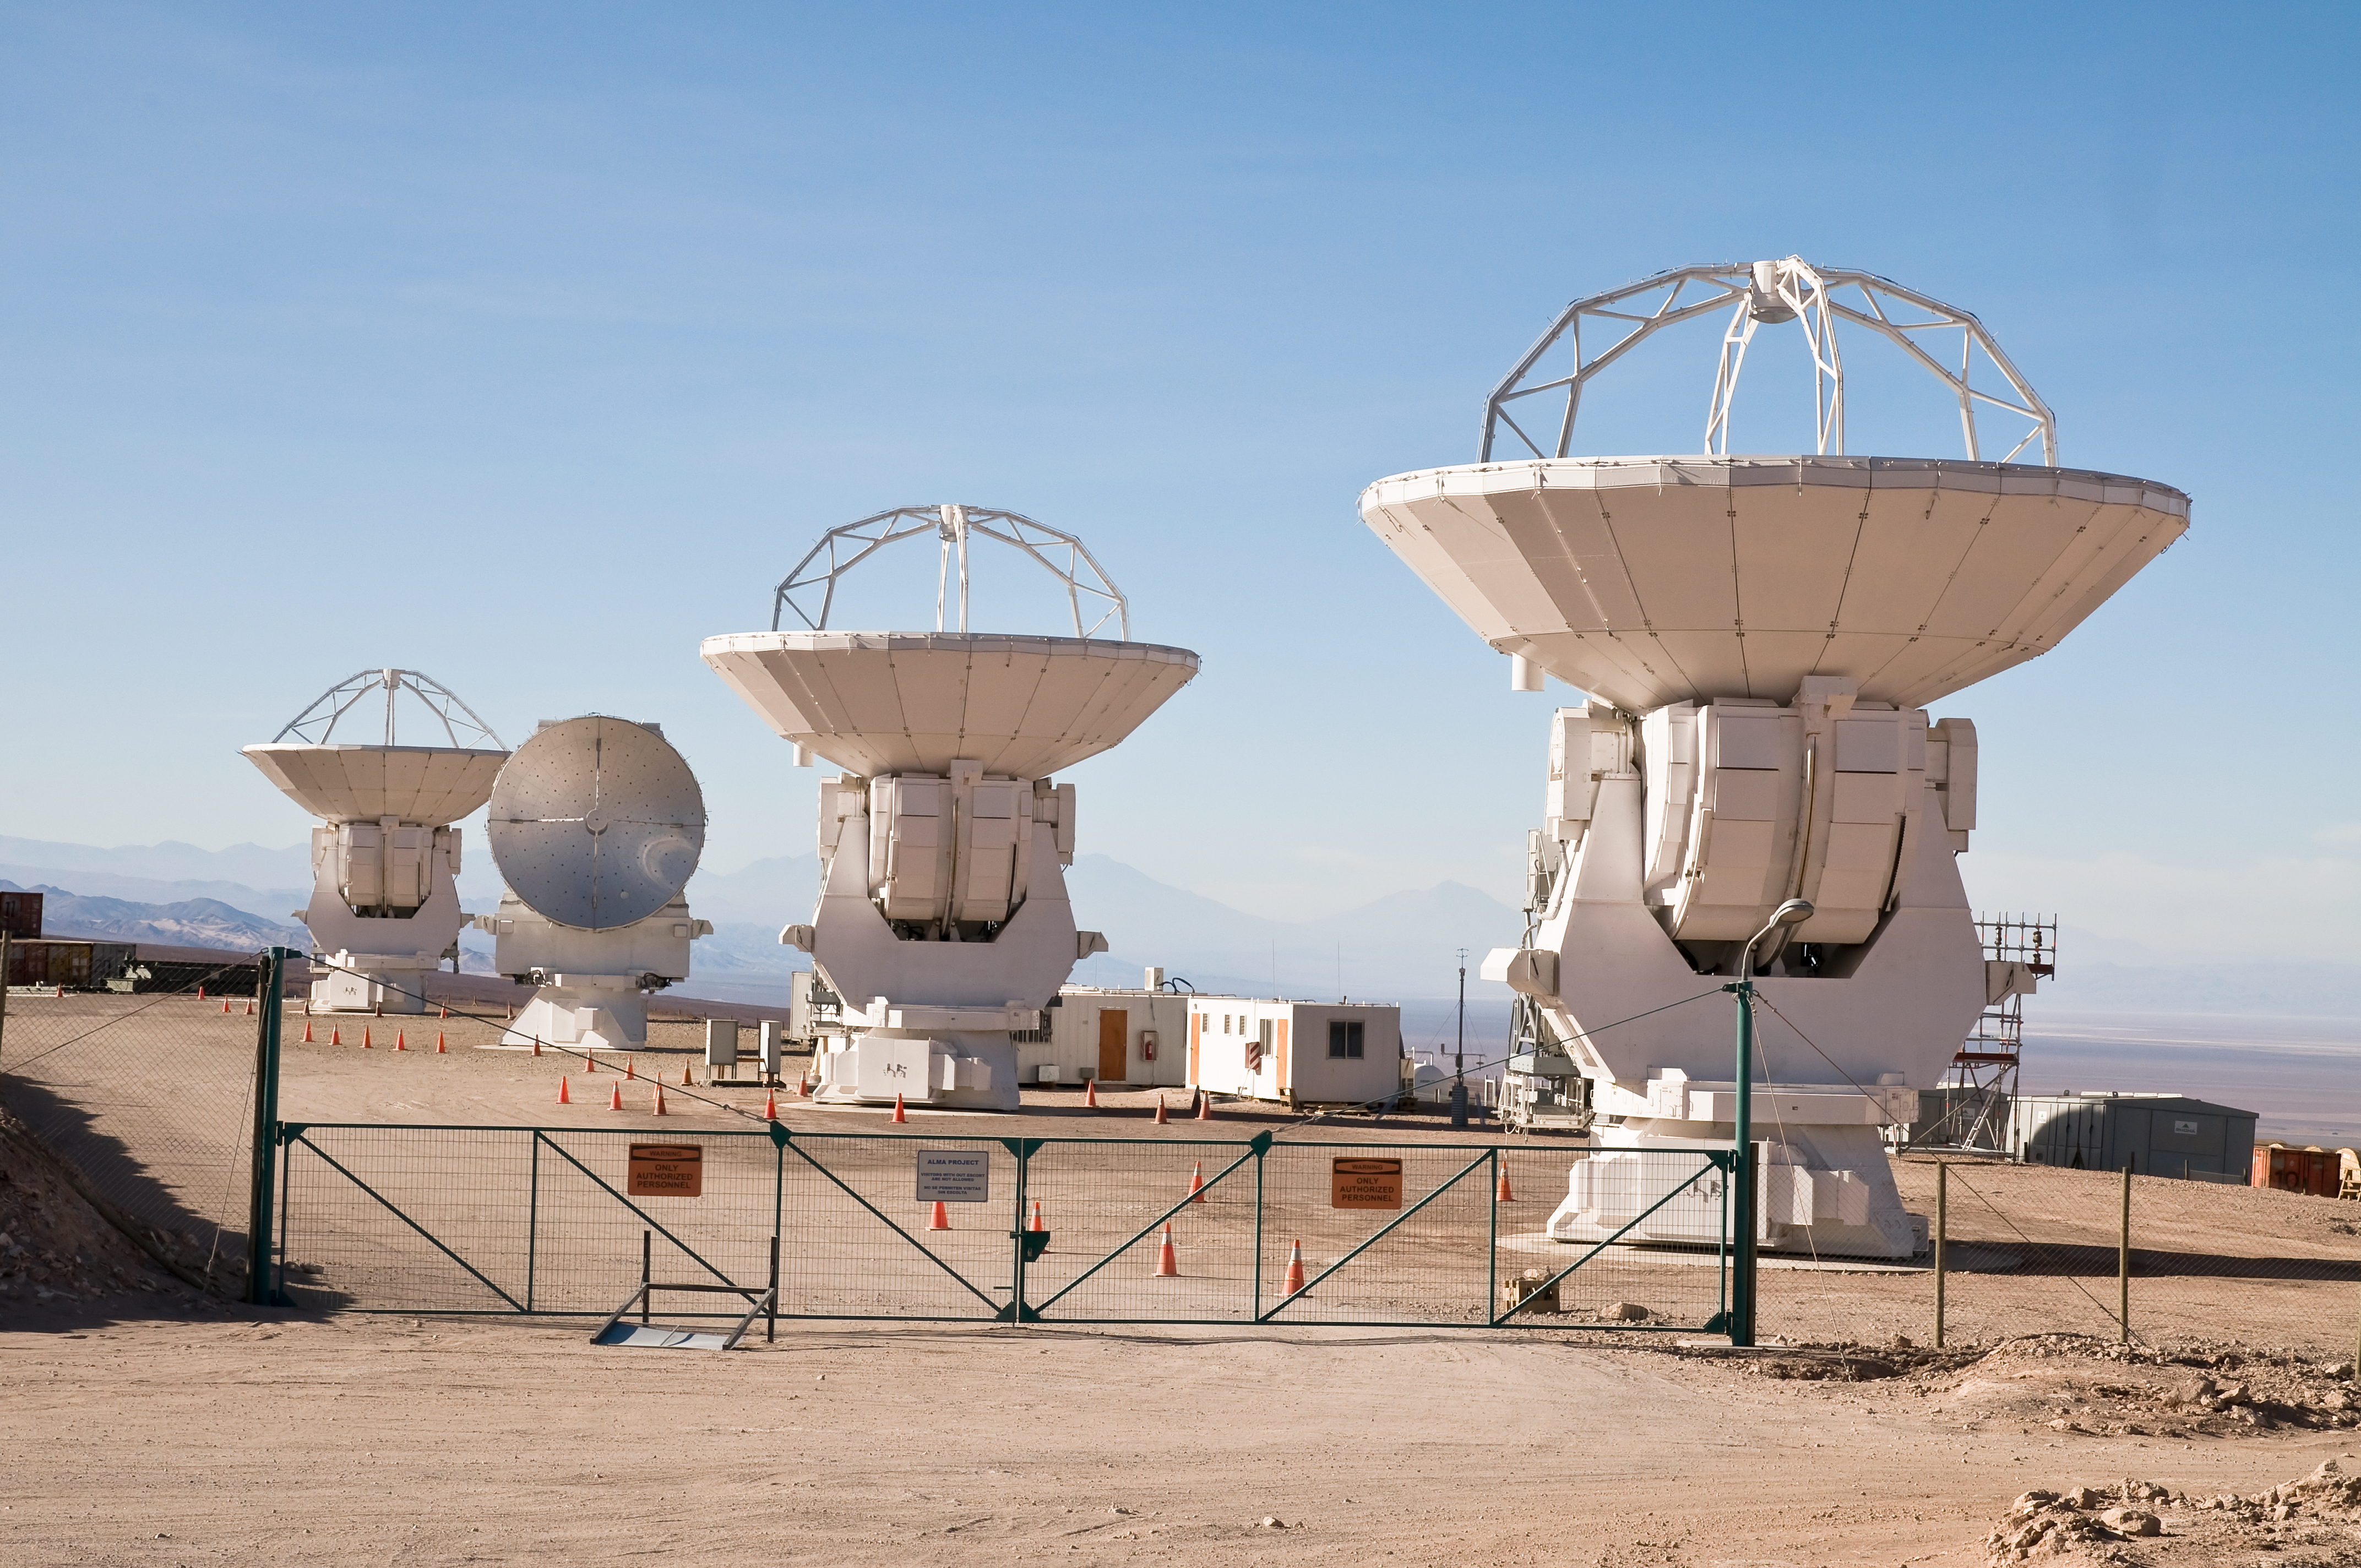

Four Japanese antennas for ALMA

Three 12-metre and one 7-metre MELCO antennas at the Japanese assembly facility, near the main ALMA Operations Support Facility (OSF), located at 2900m altitude on the road to the Chajnantor plateau. ALMA is a single telescope of revolutionary design, composed of a main array of fifty 12-metre antennas and an additional compact array of four 12-metre and twelve 7-metre antennas. ALMA is currently under construction on the Chajnantor plateau, at an elevation of 5000m, in the Chilean Andes.

Credit: ALMA (ESO/NAOJ/NRAO)/A. Caproni (ESO)